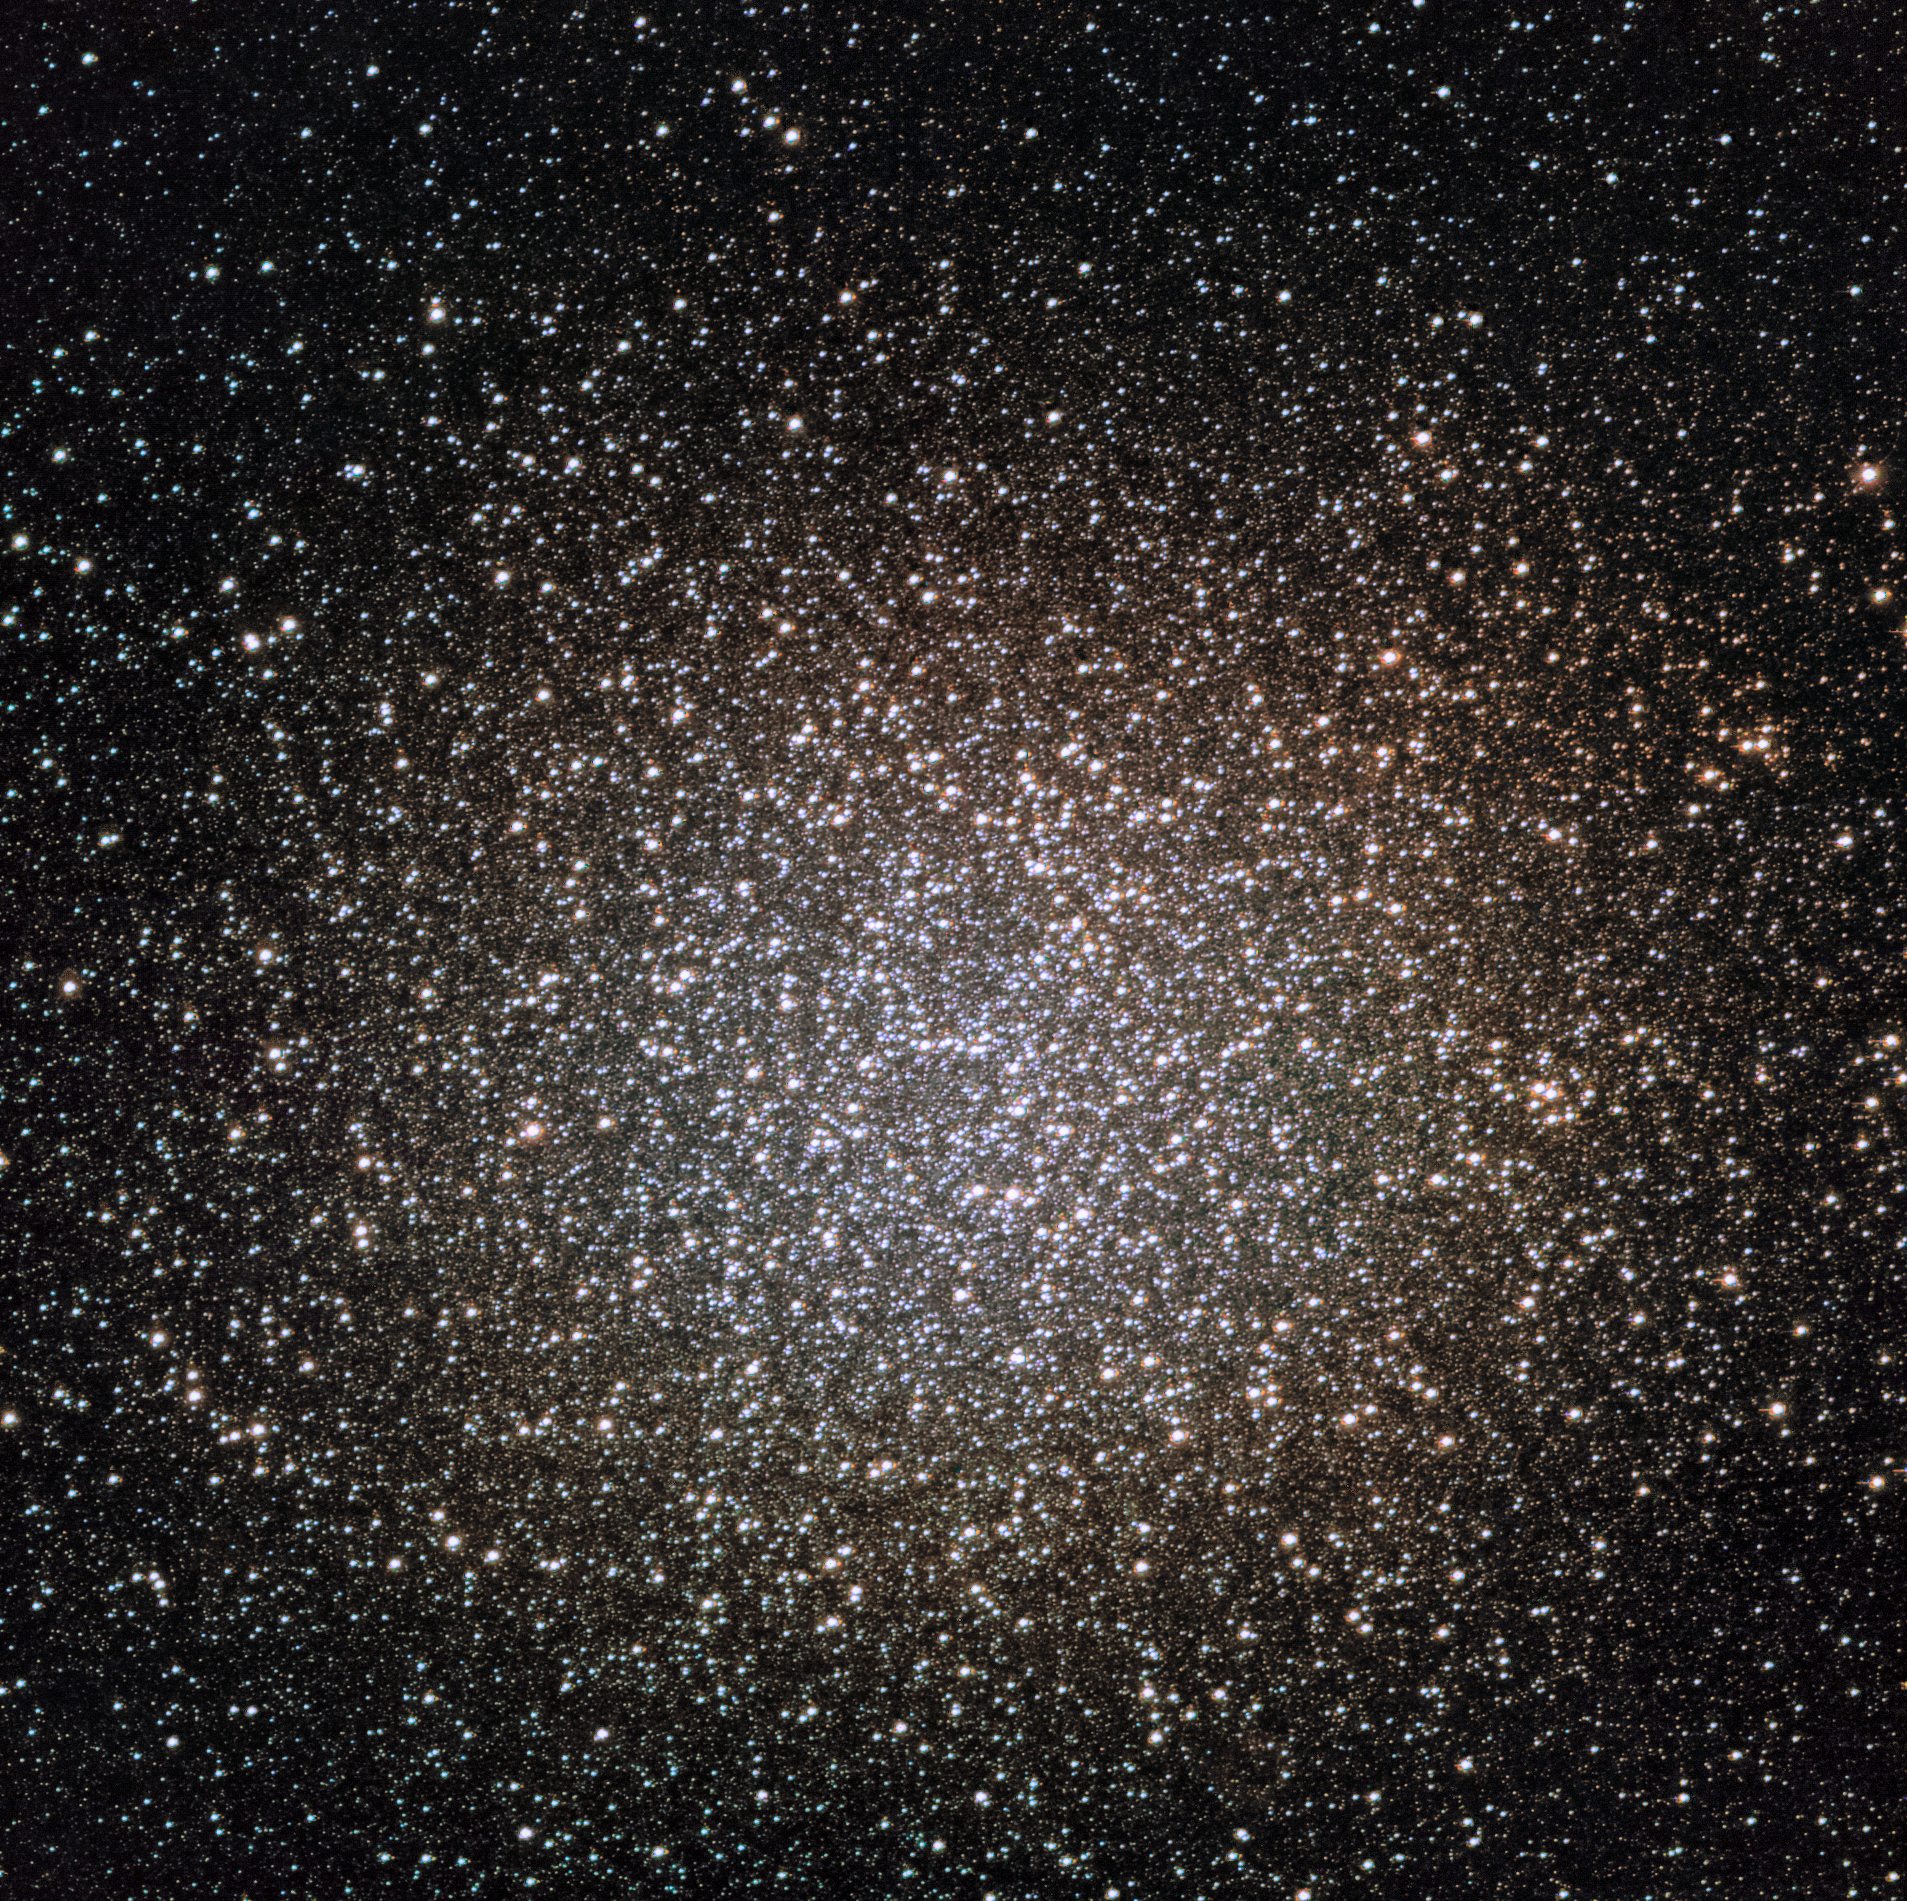

Globular Cluster Omega Centauri Captured by NEWFIRM on the Blanco Telescope

During its commissioning and capabilities testing, astronomers used NEWFIRM on the Víctor M. Blanco 4-meter Telescope at Cerro Tololo Inter-American Observatory (CTIO) in Chile to capture a spectacular image of the Omega Centauri globular cluster.

At about 17,000 light-years from Earth in the direction of the constellation Centaurus, Omega Centauri is the largest globular cluster in the Milky Way, containing approximately 10 million stars, making it a popular target for observations.

Credit: CTIO/NOIRLab/DOE/NSF/AURA, T.A. Rector (University of Alaska Anchorage/NSF NOIRLab), M. Zamani & D. de Martin (NSF NOIRLab)